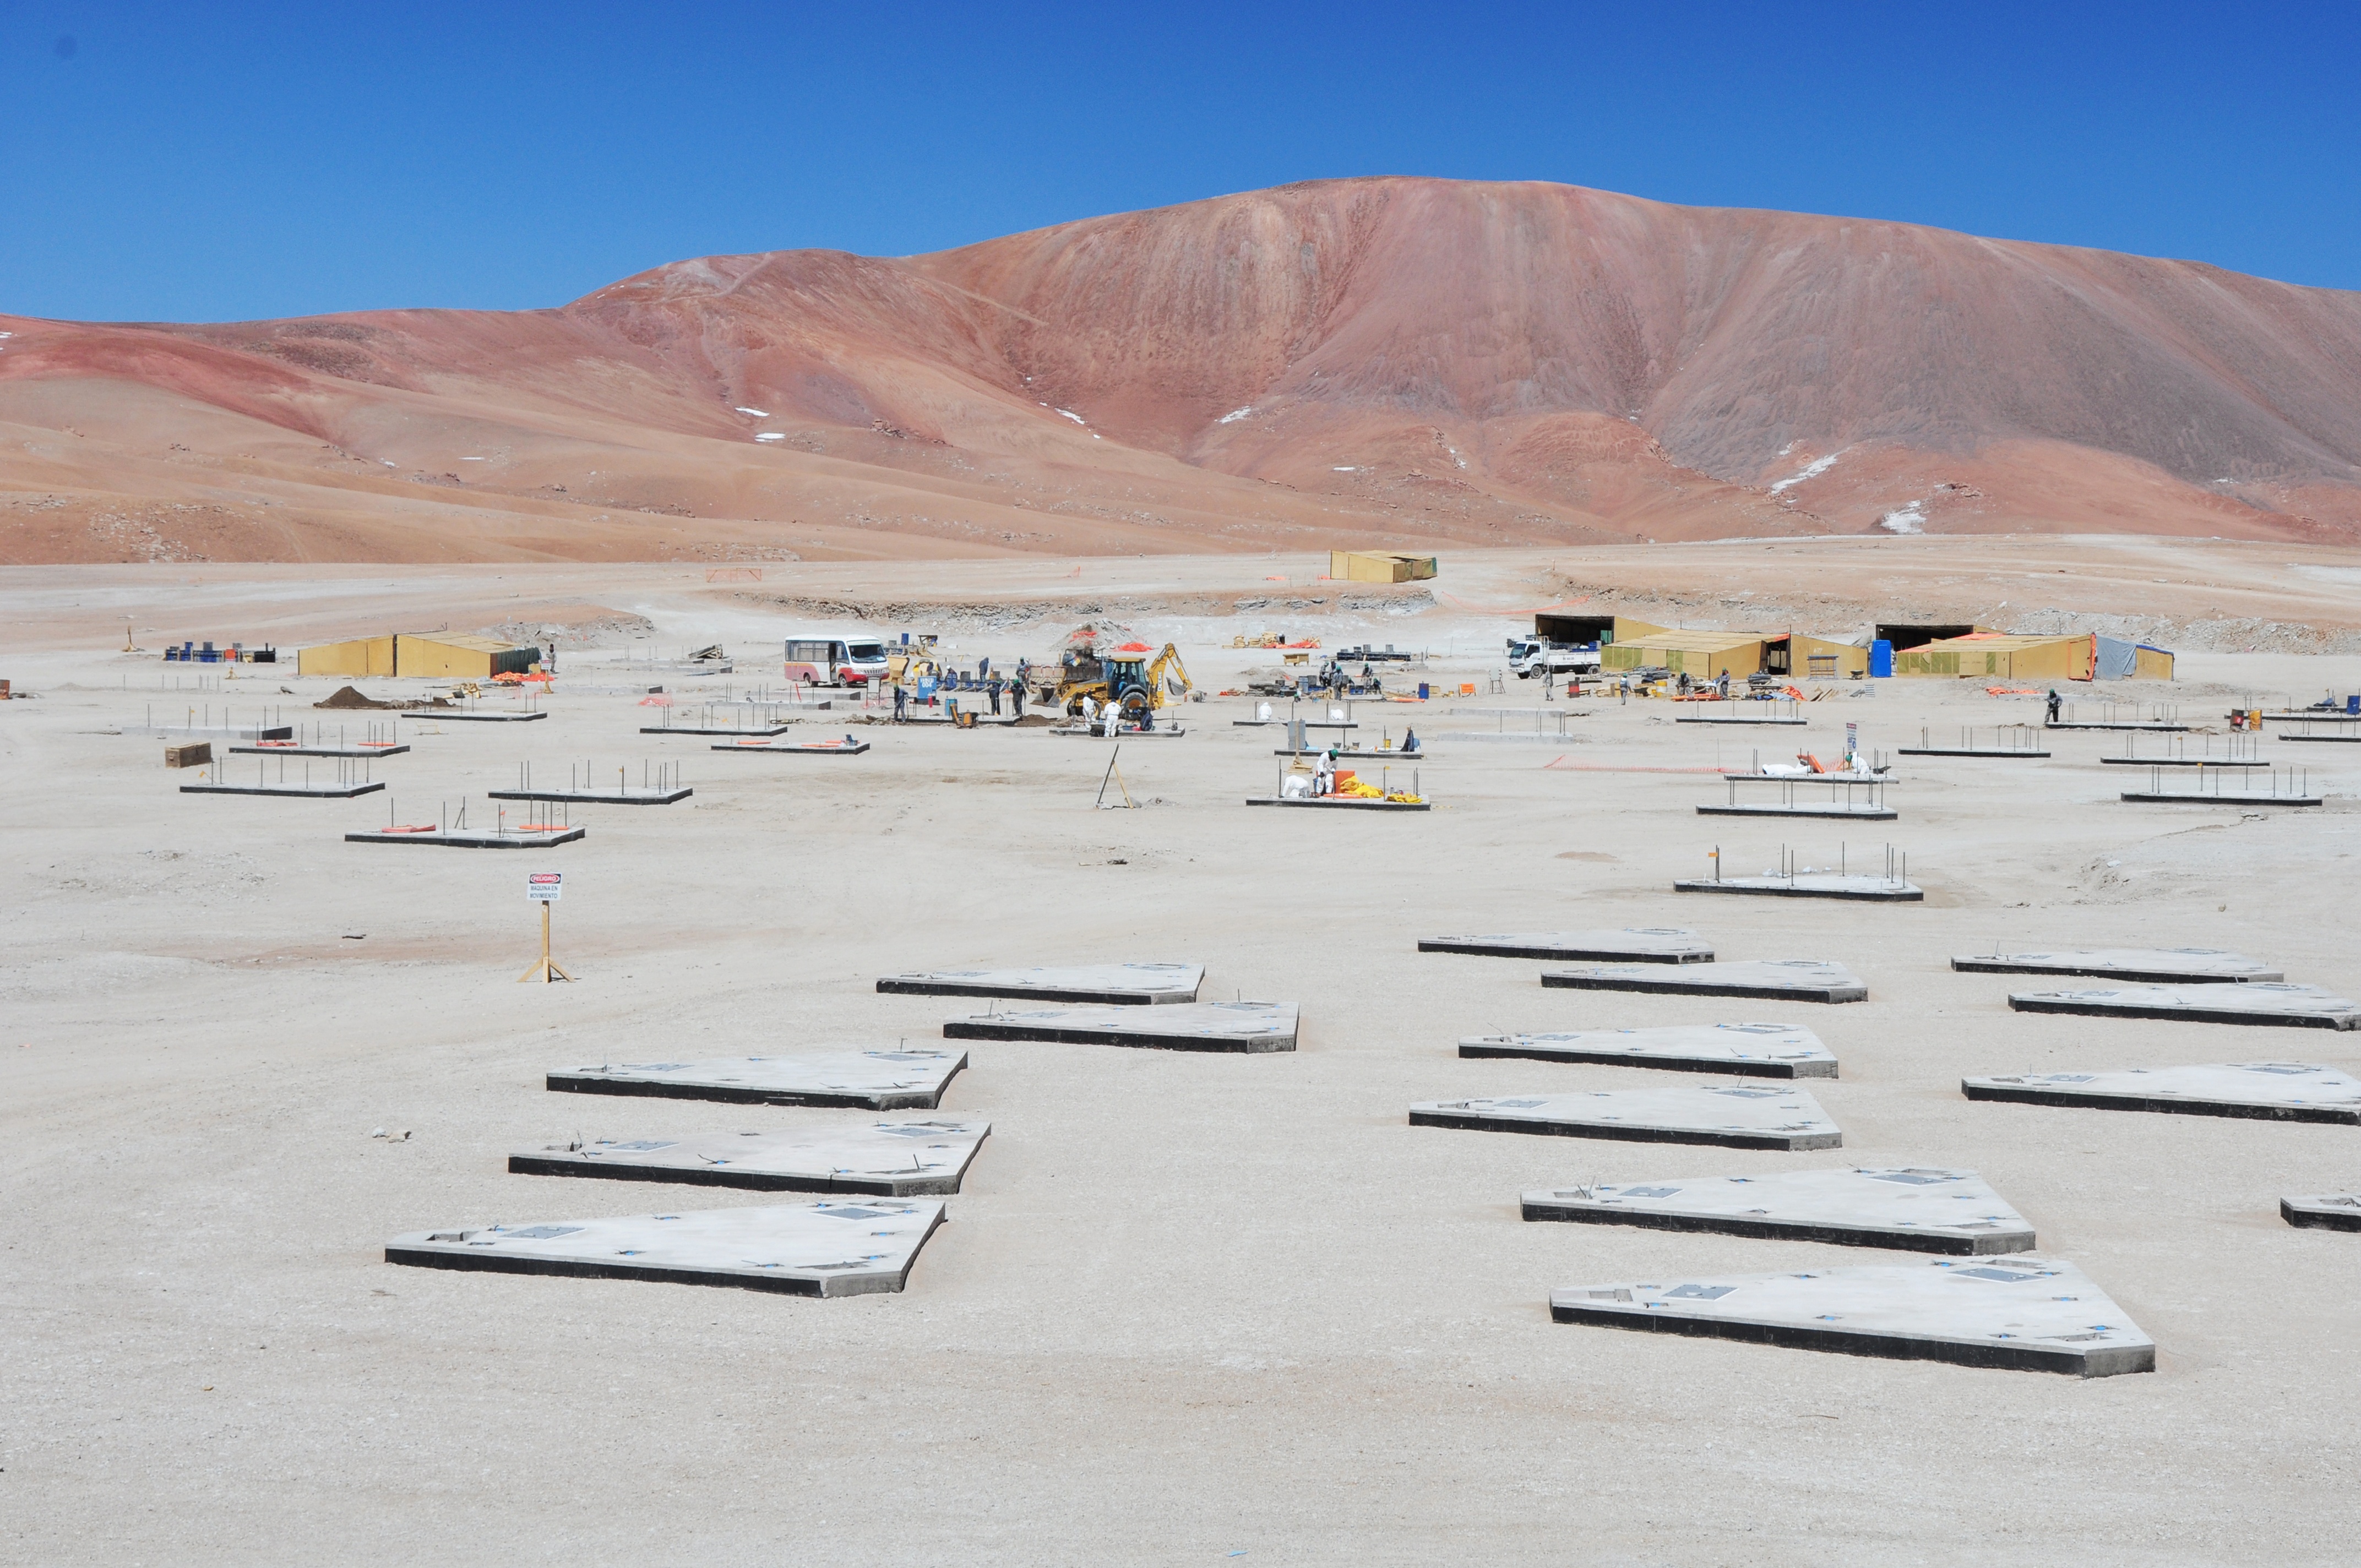

Construction of the more than 260 bases

Construction of the more than 260 bases or pads where the ALMA antennas are located in the Chajnantor Valley.

Credit: ALMA (ESO / NAOJ / NRAO)